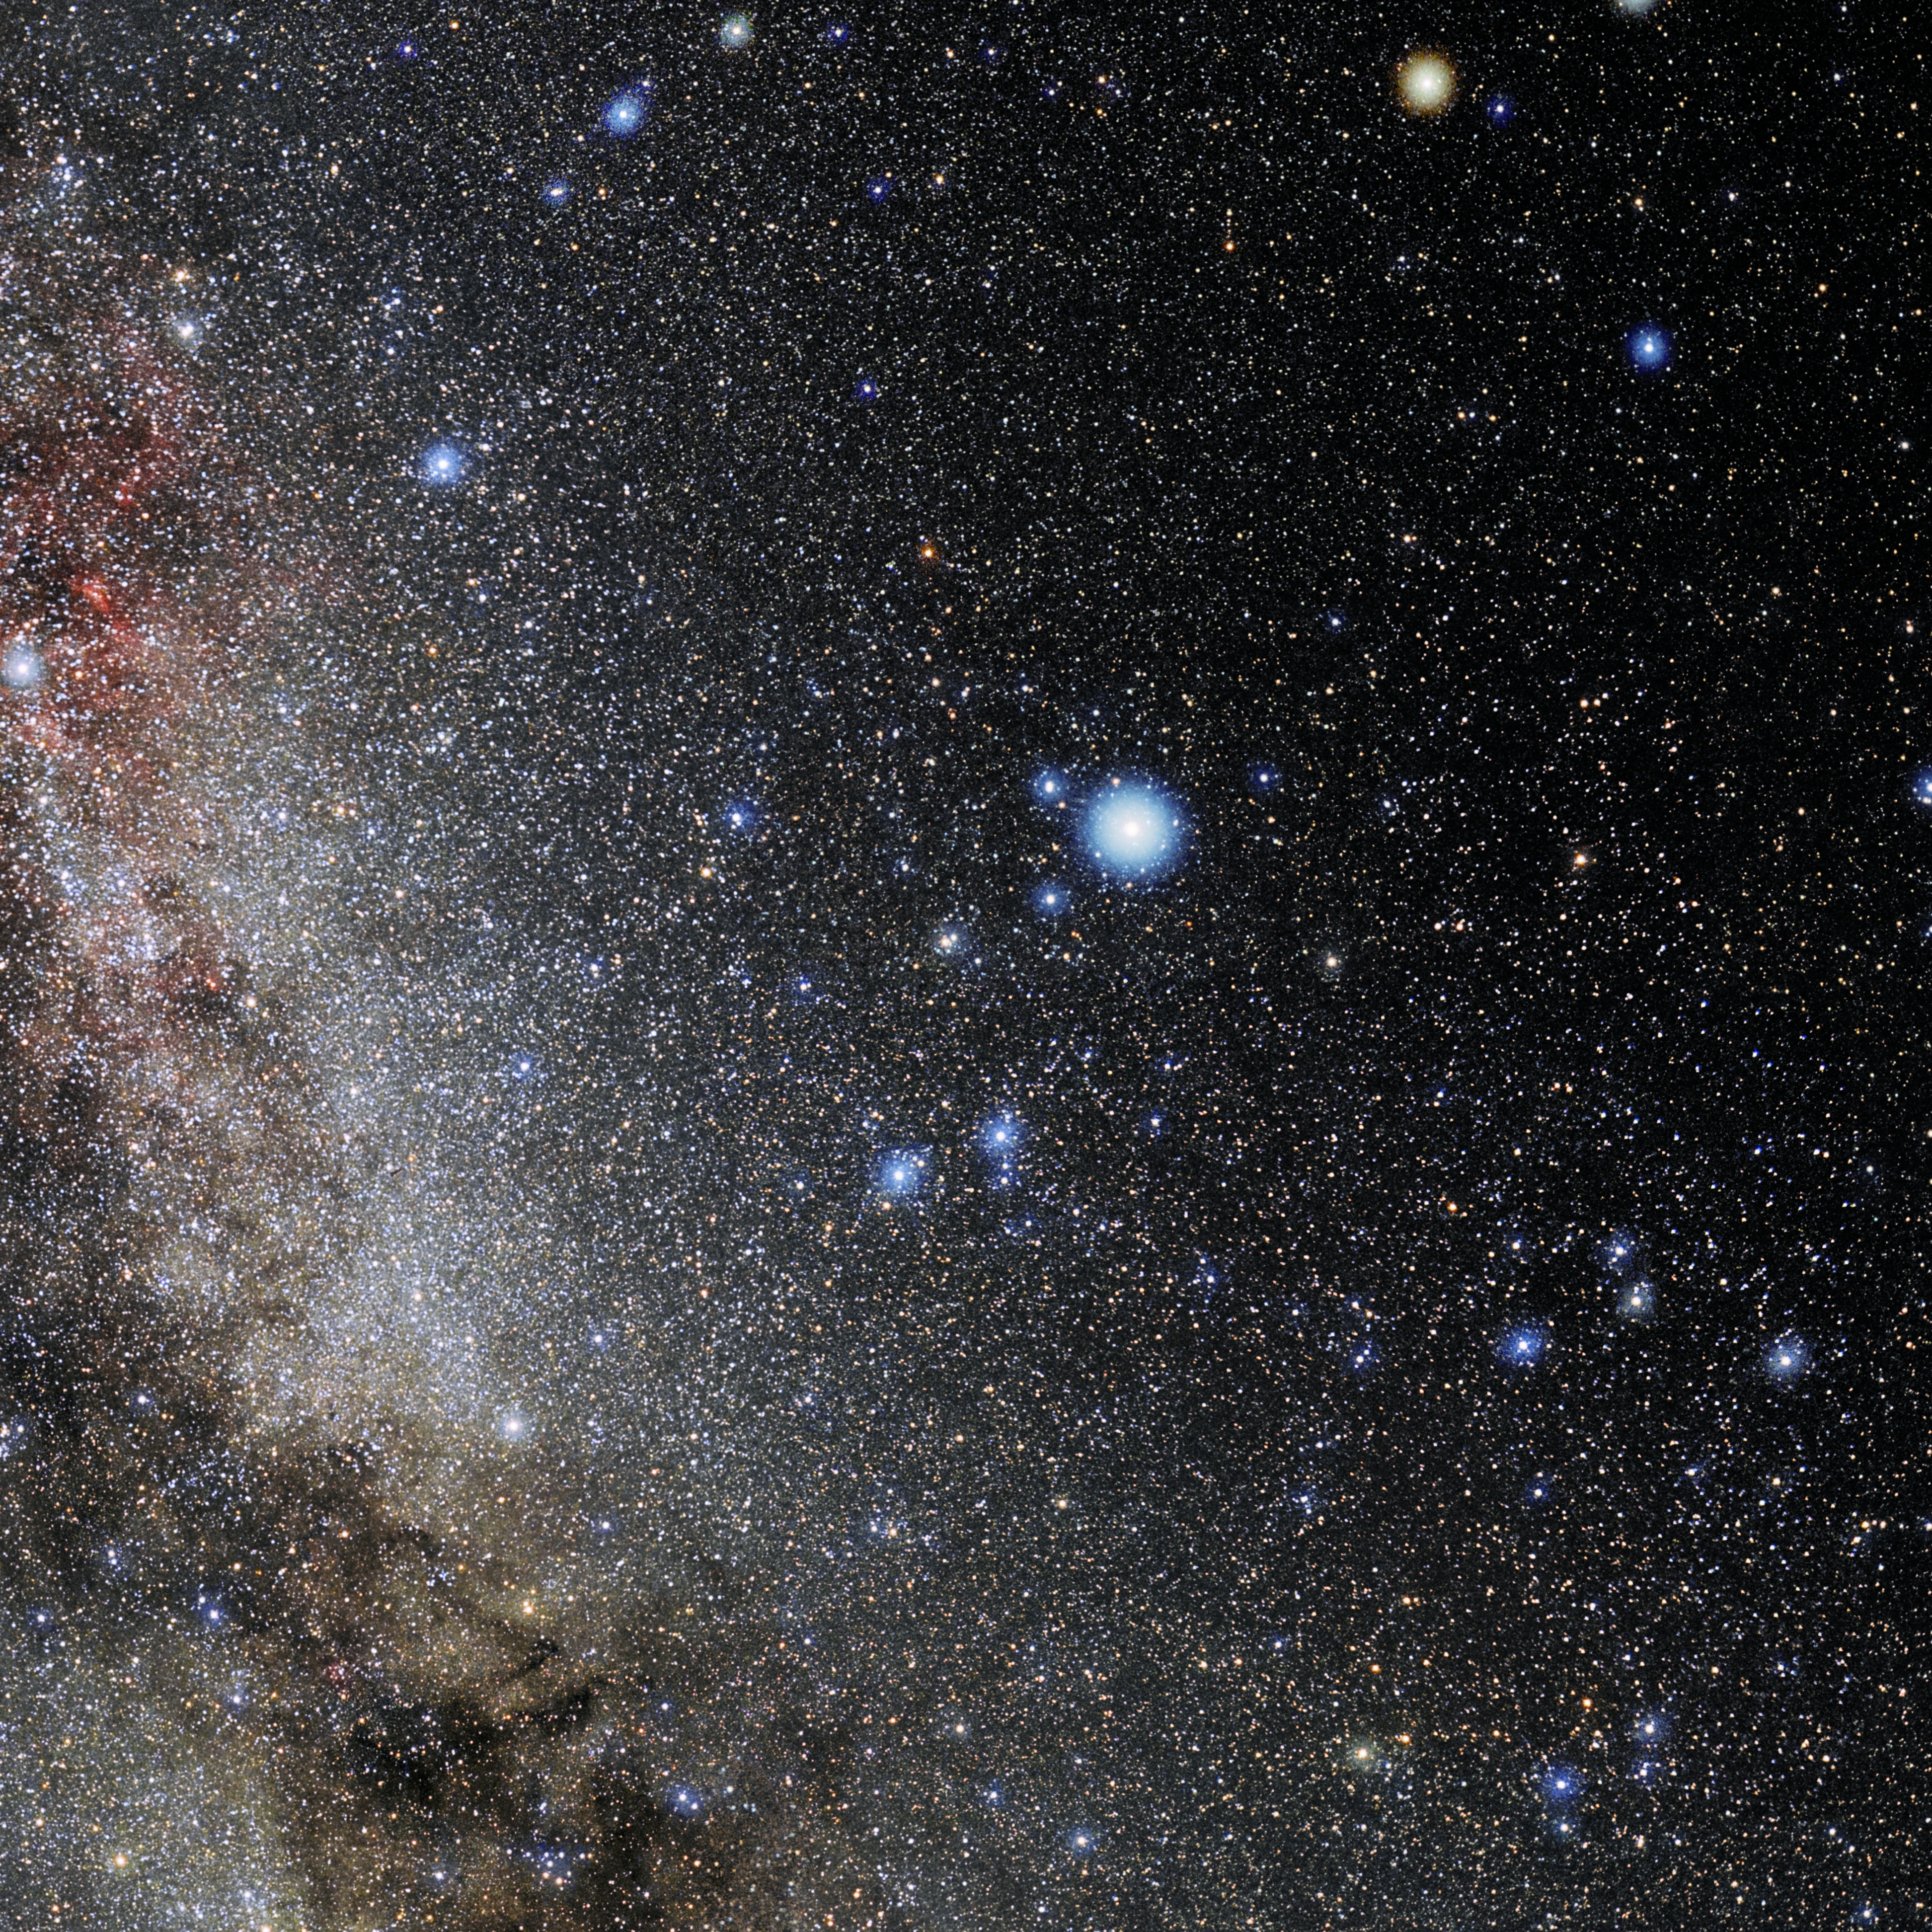

Lyra

Photo of the constellation Lyra produced by NOIRLab in collaboration with Eckhard Slawik, a German astrophotographer. Here is the annotated version.

Credit: E. Slawik/NOIRLab/NSF/AURA/M. Zamani